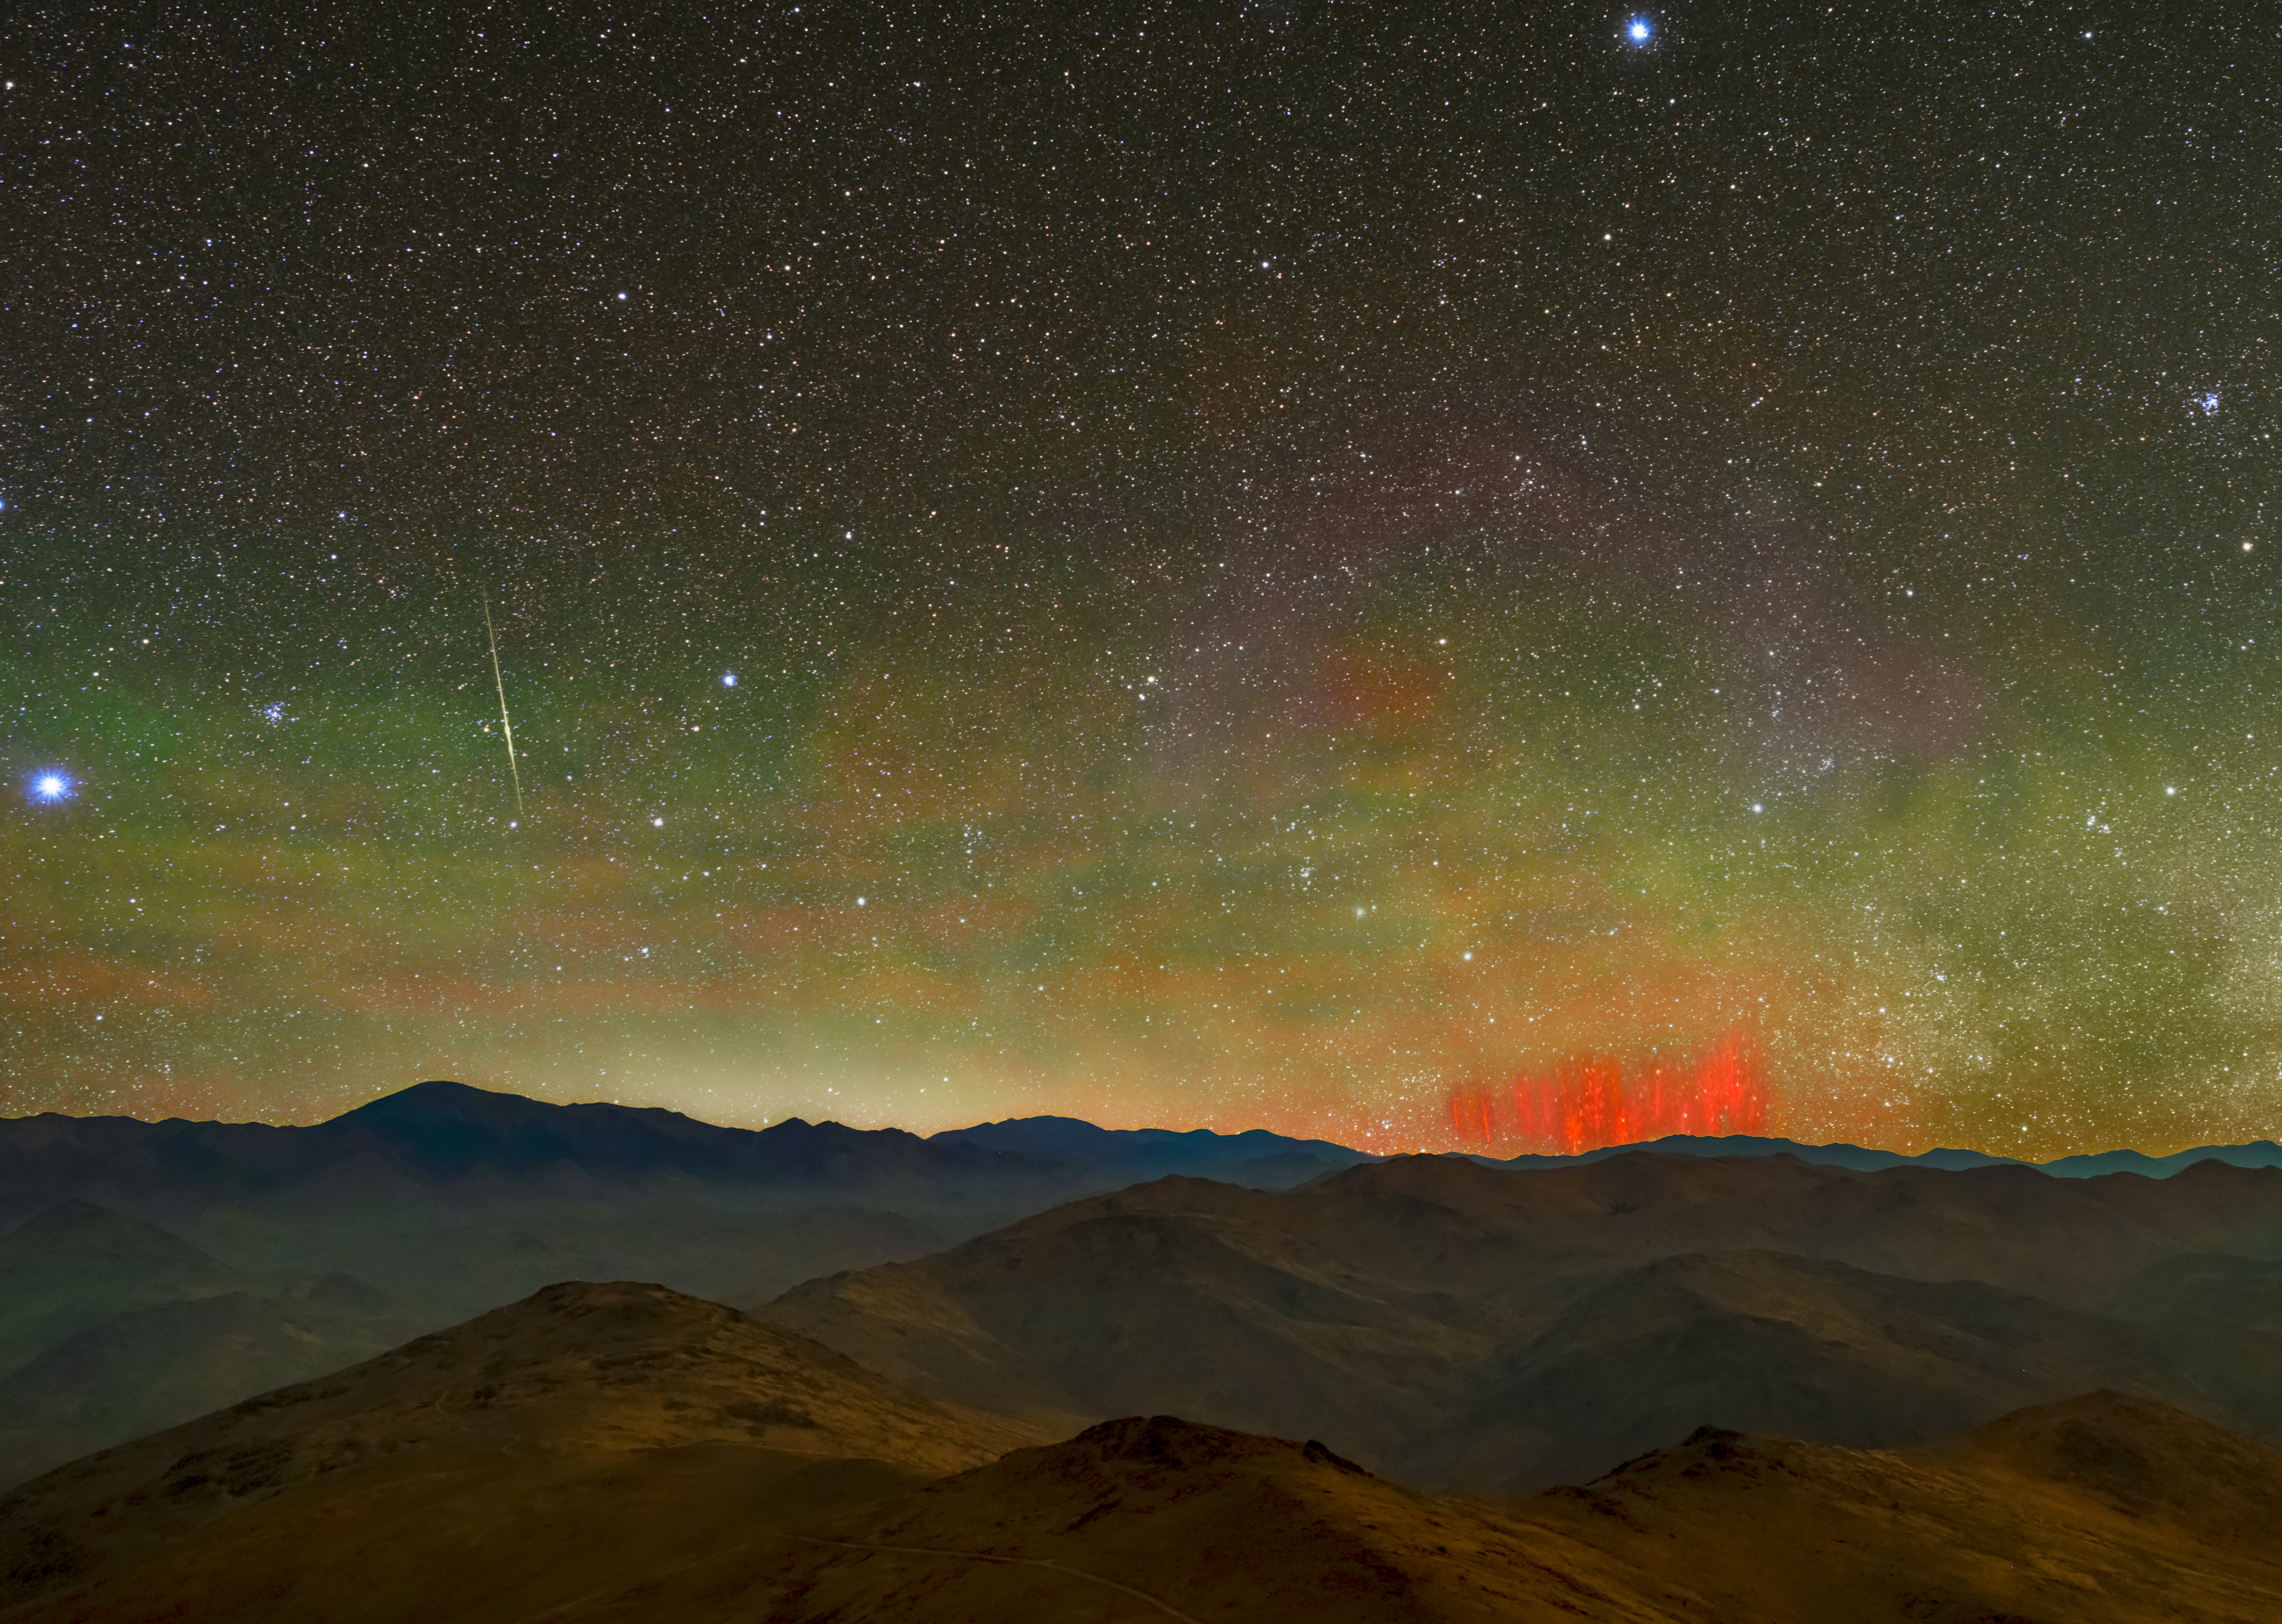

A bright canvas

This picture of the week, taken from ESO’s La Silla Observatory in Chile, shows bright red streaks known as red sprites. These are an elusive form of lightning that occurs well-above storm clouds, discharging electricity high up in Earth’s atmosphere at an altitude of 50-90km. In addition to occurring much higher in the sky than regular lightning, they are cooler than the white lightning we usually see and appear much fainter. Red sprites are very difficult to catch: the first photographic evidence for them was only taken in 1989.

Seemingly painted across the background of the photograph is a green hue, known as airglow. During the day, sunlight knocks electrons away from nitrogen and oxygen in Earth’s atmosphere and, at night, these electrons recombine with the atoms and molecules, causing them to shine. Usually, airglow can only be seen in very dark skies where there is no light pollution.

This photograph was taken at the platform of ESO’s 3.6m telescope at La Silla in the middle of Chile’s Atacama desert. Because of its high altitude and lack of light pollution, La Silla is perfect for capturing these unusual phenomena.

Credit: Zdenek Bardon/ESO